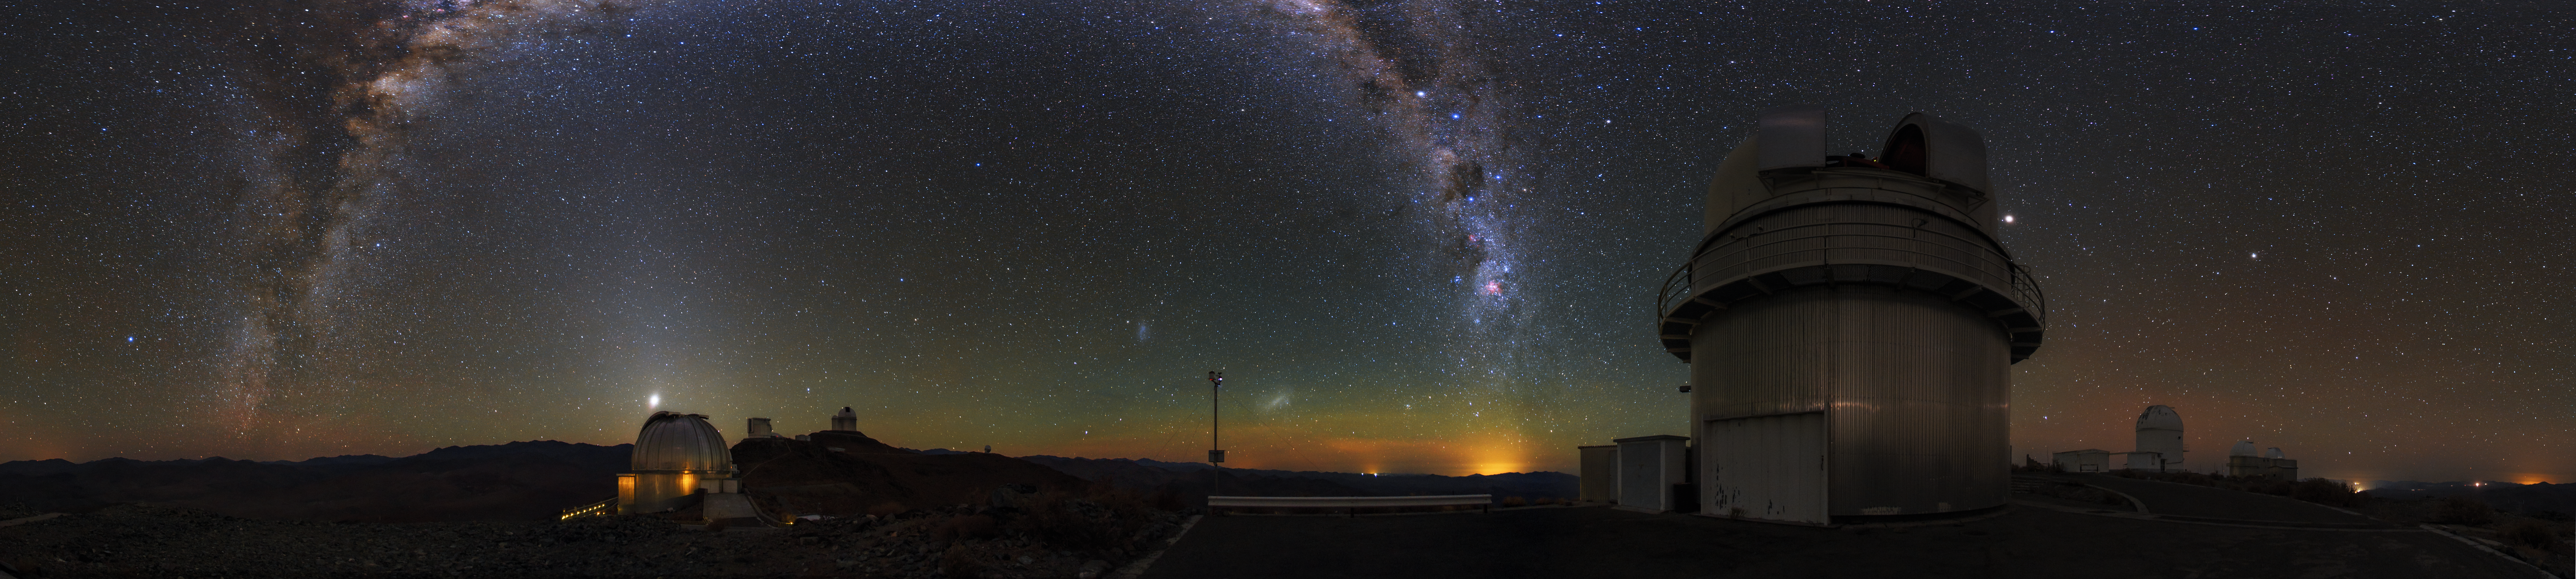

Lights over La Silla

Light travels to the telescopes at ESO’s La Silla Observatory in Northern Chile over vast distances, from the planets and moons within the Solar System, and from the distant stars of the Milky Way and beyond. This spectacular Ultra High Definition panorama of the observatory, created by ESO Photo Ambassador Babak A. Tafreshi, captures light from a wide range of celestial objects.

Two of the most prominent sources of light in this spectacular shot are the Large and Small Magellanic Clouds, which can be seen as two diffuse fuzzy patches at the centre of the photo. These two galaxies are located 160 000 and 200 000 light-years away from us.

The nearest celestial object in this starry scene is Mars, shining next to the open dome of the 1.54-metre Danish telescope in the foreground. At the time of this photograph, the red planet was 93 million kilometres from Earth. Venus, at a distance of 120 million kilometres, can be seen glowing above the MPG/ESO 2.2-metre telescope to the left. The plane of the Milky Way, containing billions of glittering stars, arches above the New Technology Telescope (NTT) and the ESO 3.6-metre telescope, both pictured in the background.

La Silla was ESO’s first observatory and has been an ESO stronghold in the Chilean Atacama Desert since the 1960s. The observatory’s various telescopes help astronomers to explore and understand the many mysteries of the Universe.

Credit: ESO/B. Tafreshi